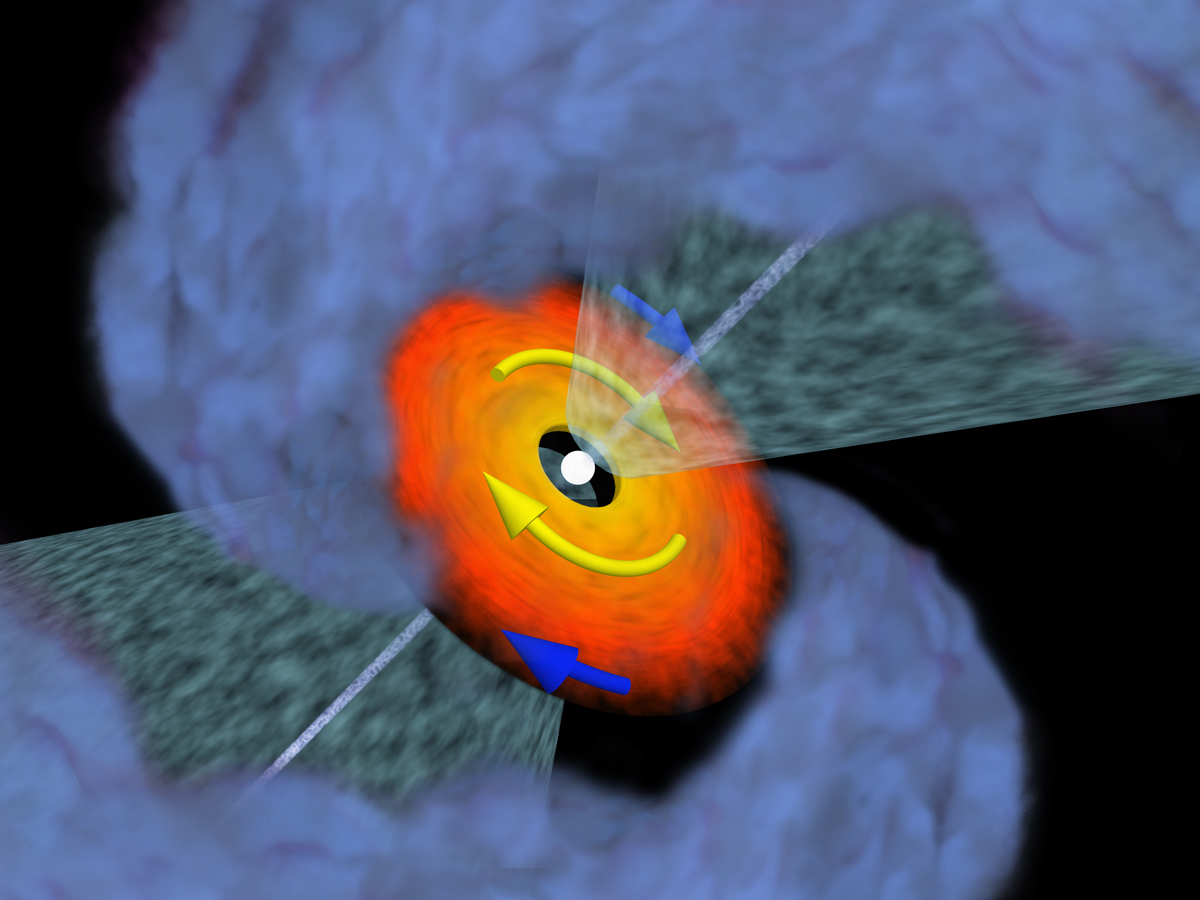

Protoplanetary disk

ALMA was used to observe VLA1623, a triple protostellar system located in the rho Ophiuchus star-forming cloud [2]. A disk structure was observed towards VLA1623A, a very young source still wrapped in its cocoon of dust and gas. Thanks to ALMA’s capabilities, analysis of the gas in the disk revealed its motion to be Keplerian and to have a radius of roughly 5 times the radius of Neptune’s orbit [3], but with a central protostar mass of only 0.2 times our Sun’s mass. This shows that the protostar is still very young and growing.

Credit: ALMA (ESO/NAOJ/NRAO)